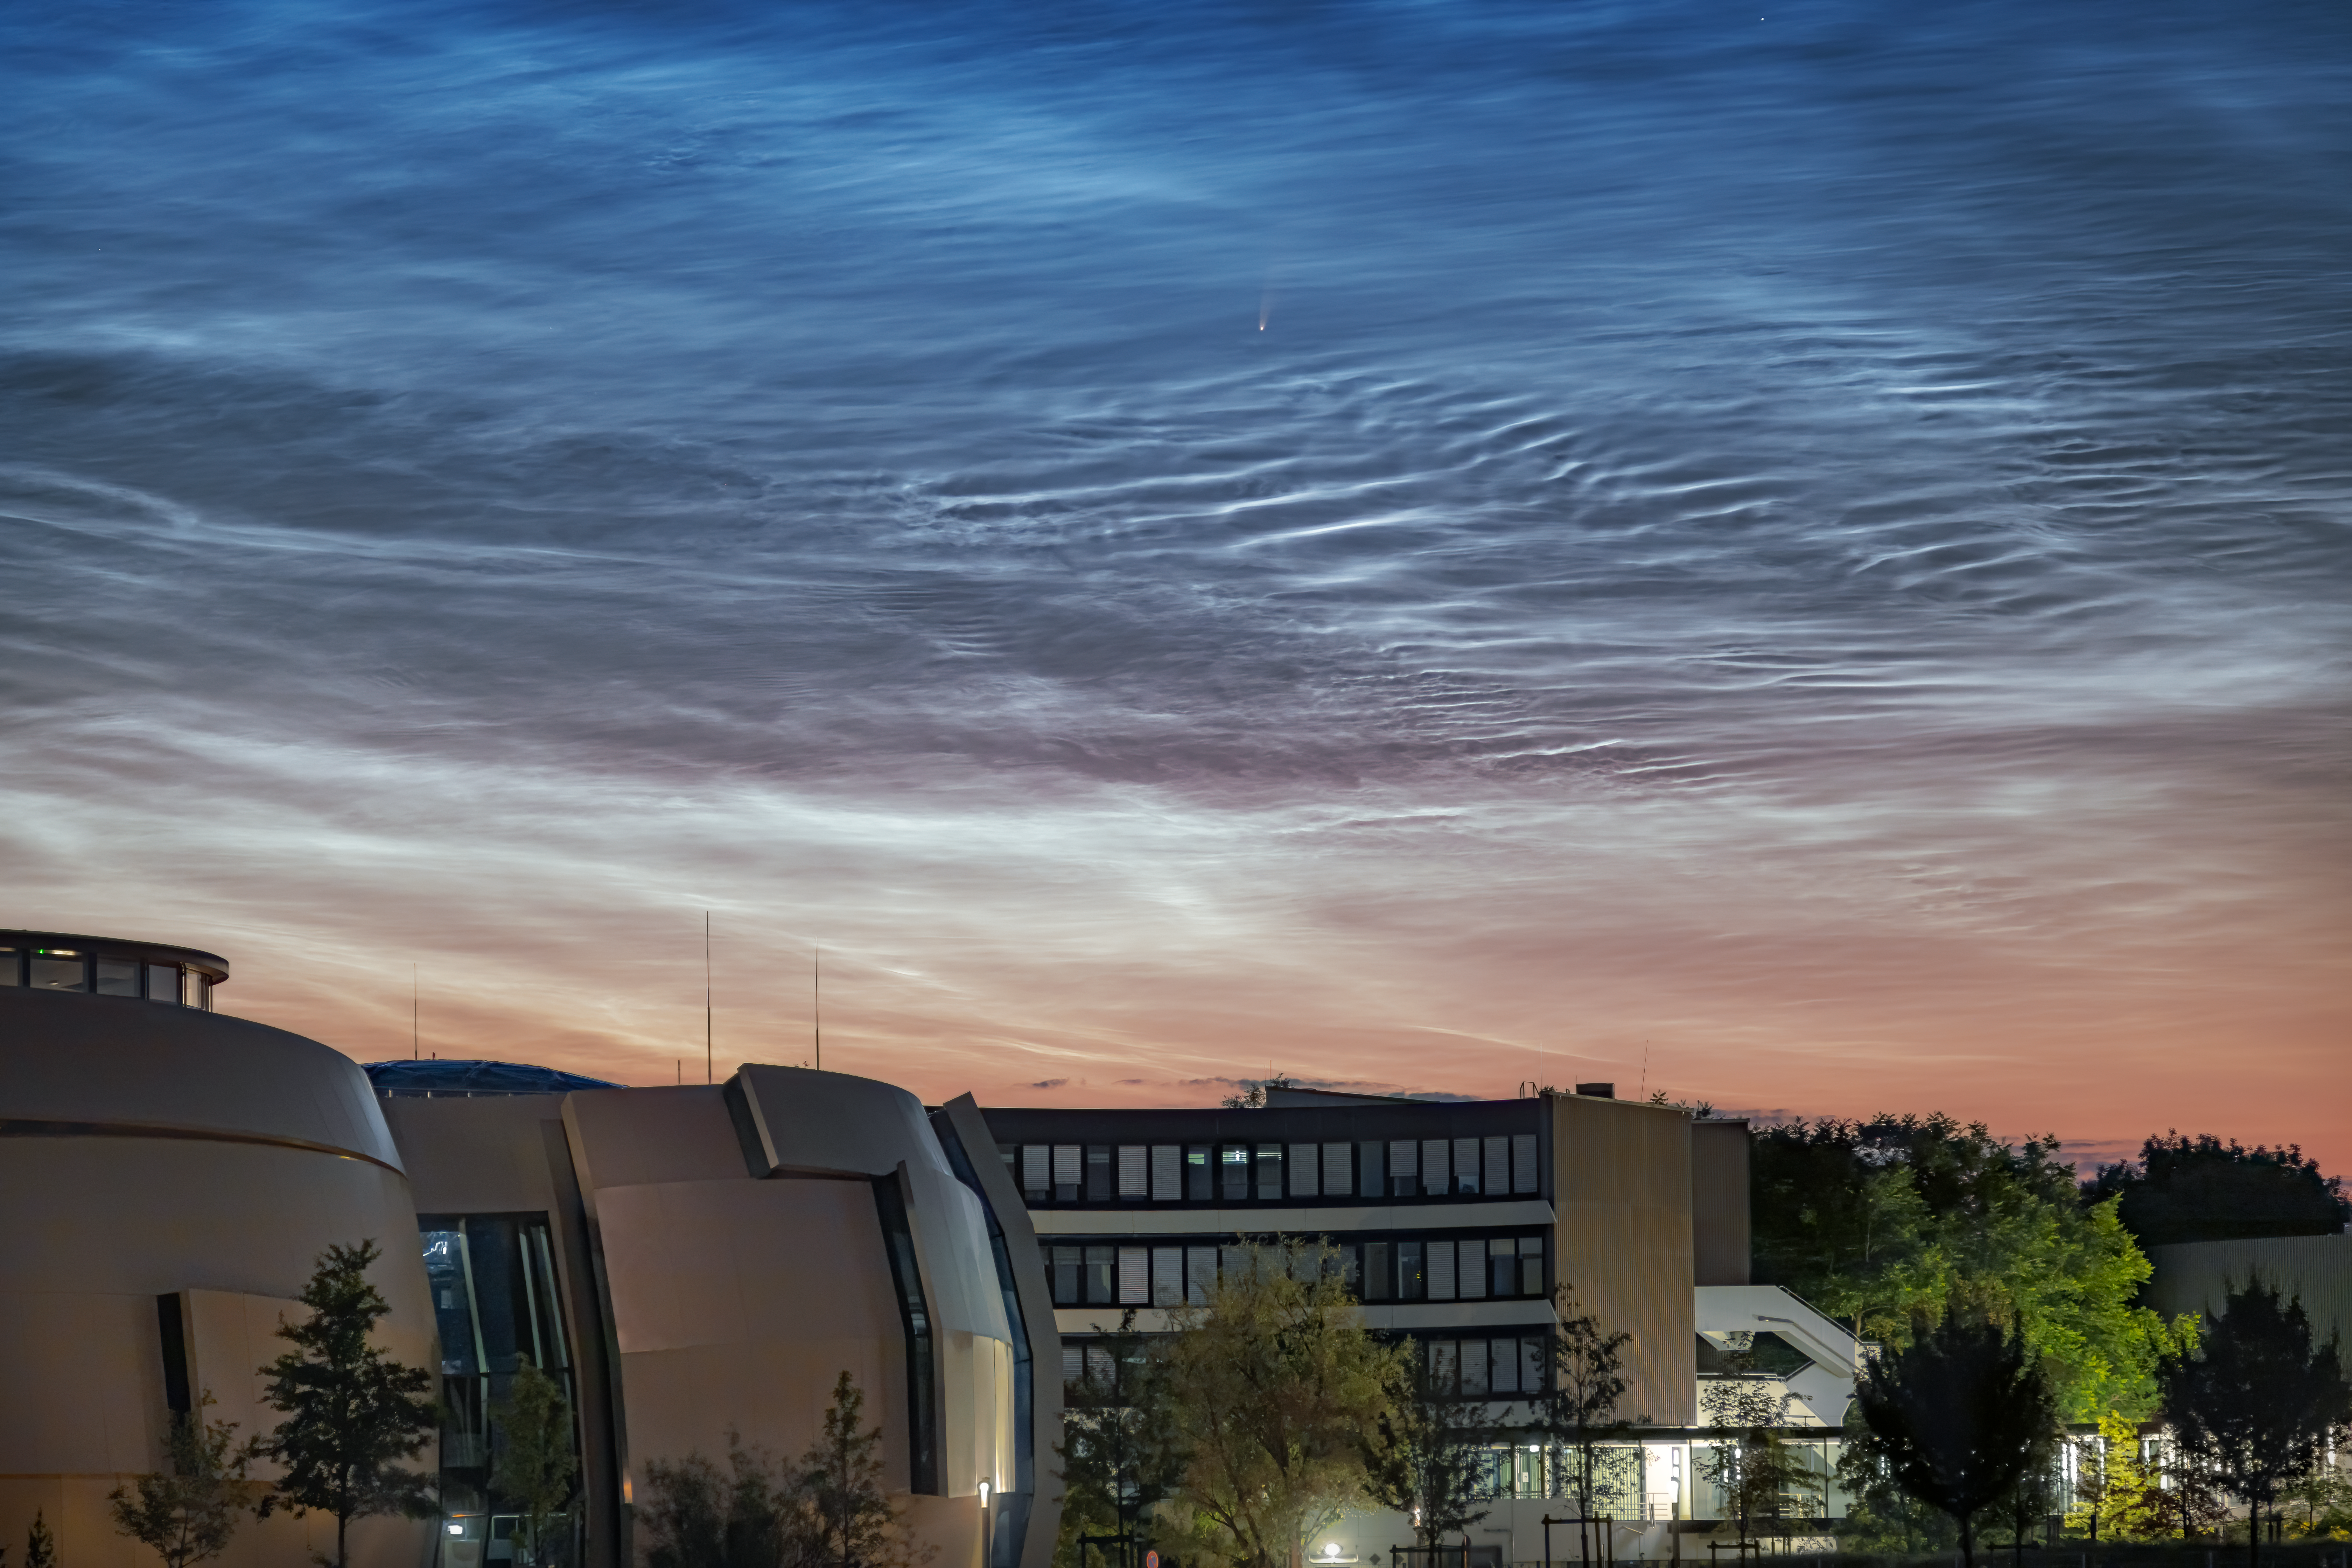

Comet NEOWISE Spotted above ESO Headquarters

A comet from the outer reaches of the Solar System, nicknamed NEOWISE, was photographed by two ESO staff members — who are also keen astrophotographers — on 8 July 2020 in the skies over the ESO Supernova and ESO Headquarters in Garching, Germany. This rare treat was also accompanied by another night-time phenomena: the very unusual noctilucent clouds — shiny, icy clouds that look remarkably like water ripples in the night sky.

Officially called C/2020 F3, NEOWISE was first discovered by the NASA NEOWISE space mission in March this year. It is expected to dim as the month goes on, but to remain visible to the naked eye throughout July. It will reach its closest point to Earth on 23 July, at a distance of just over 100 million km.

The comet’s spectacular bright tail is caused by heat from the Sun, which is evaporating the outer layers of the icy comet. In fact, NEOWISE has already survived its closest encounter with our Sun, on 3 July 2020. There is still a risk that it will fracture as it slingshots away from the Sun’s heat. If it remains intact, it will journey back to the icy outer regions of our Solar System, and is not expected to return for approximately another 6800 years.

Credit: R. Shida/ESO